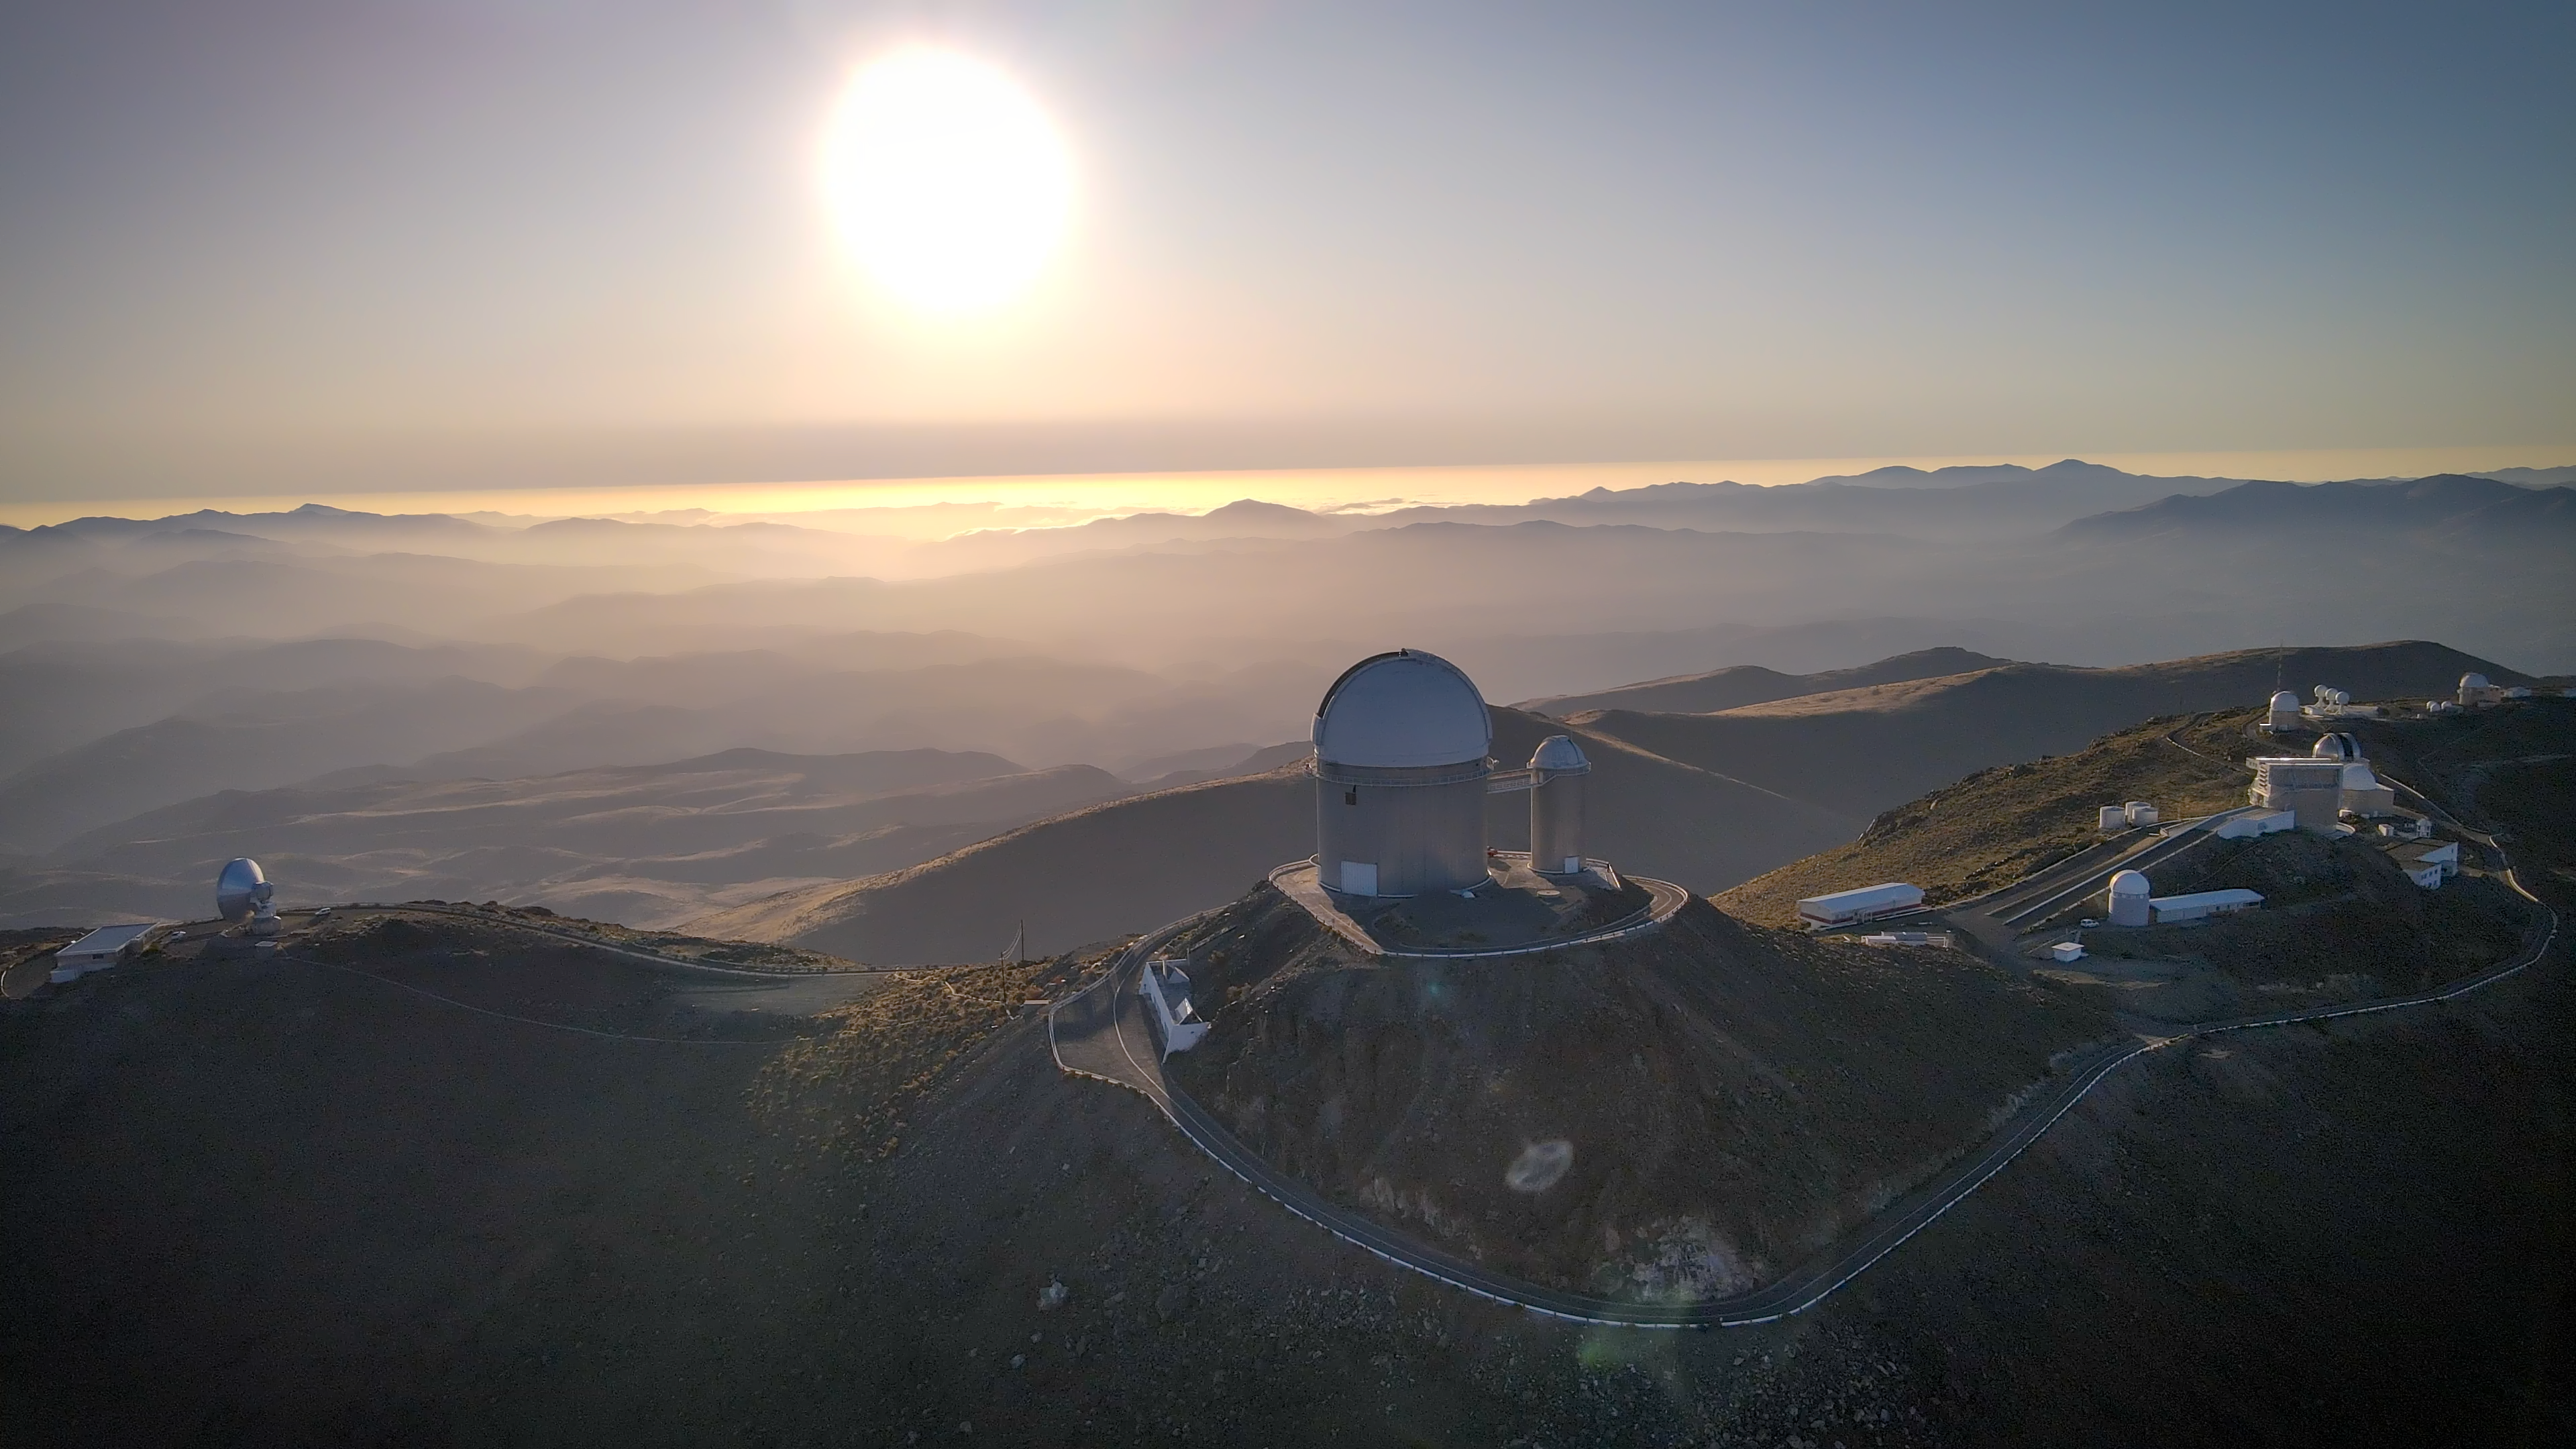

How many telescopes can you spot?

Have you ever seen so many telescopes all together? This Picture of the Week was taken at sunset at ESO’s La Silla Observatory, suspended over an ocean of mountains and soft, foggy clouds. Nestled in the Chilean Atacama Desert at an altitude of 2400 metres, La Silla is far from sources of light pollution and has one of the darkest skies on Earth, which explains why it's packed full with telescopes!

How many can you spot here? Let’s take a closer look at a few of them. Almost at the centre of the frame, ESO’s 3.6-metre telescope stands out, with the smaller dome of the Coudé Auxiliary Telescope attached to it. The 3.6 m telescope is home to one of the world’s best extrasolar planet hunters, the so-called High Accuracy Radial velocity Planet Searcher (HARPS) spectrograph. The antenna to the left side of the picture is the Swedish-ESO Submillimetre Telescope (SEST). In the crowded right hand side there’s a pill of history: the rightmost dome in the picture is the ESO 1-metre telescope, which was the first telescope installed at the La Silla Observatory in 1966.

As you can see, La Silla Observatory has a long history, and it has been an ESO stronghold for more than fifty years, helping astronomers to unveil the mysteries of the Universe with its many telescopes. Are you up to the challenge of identifying all of them? This map may help!

Credit: ESO